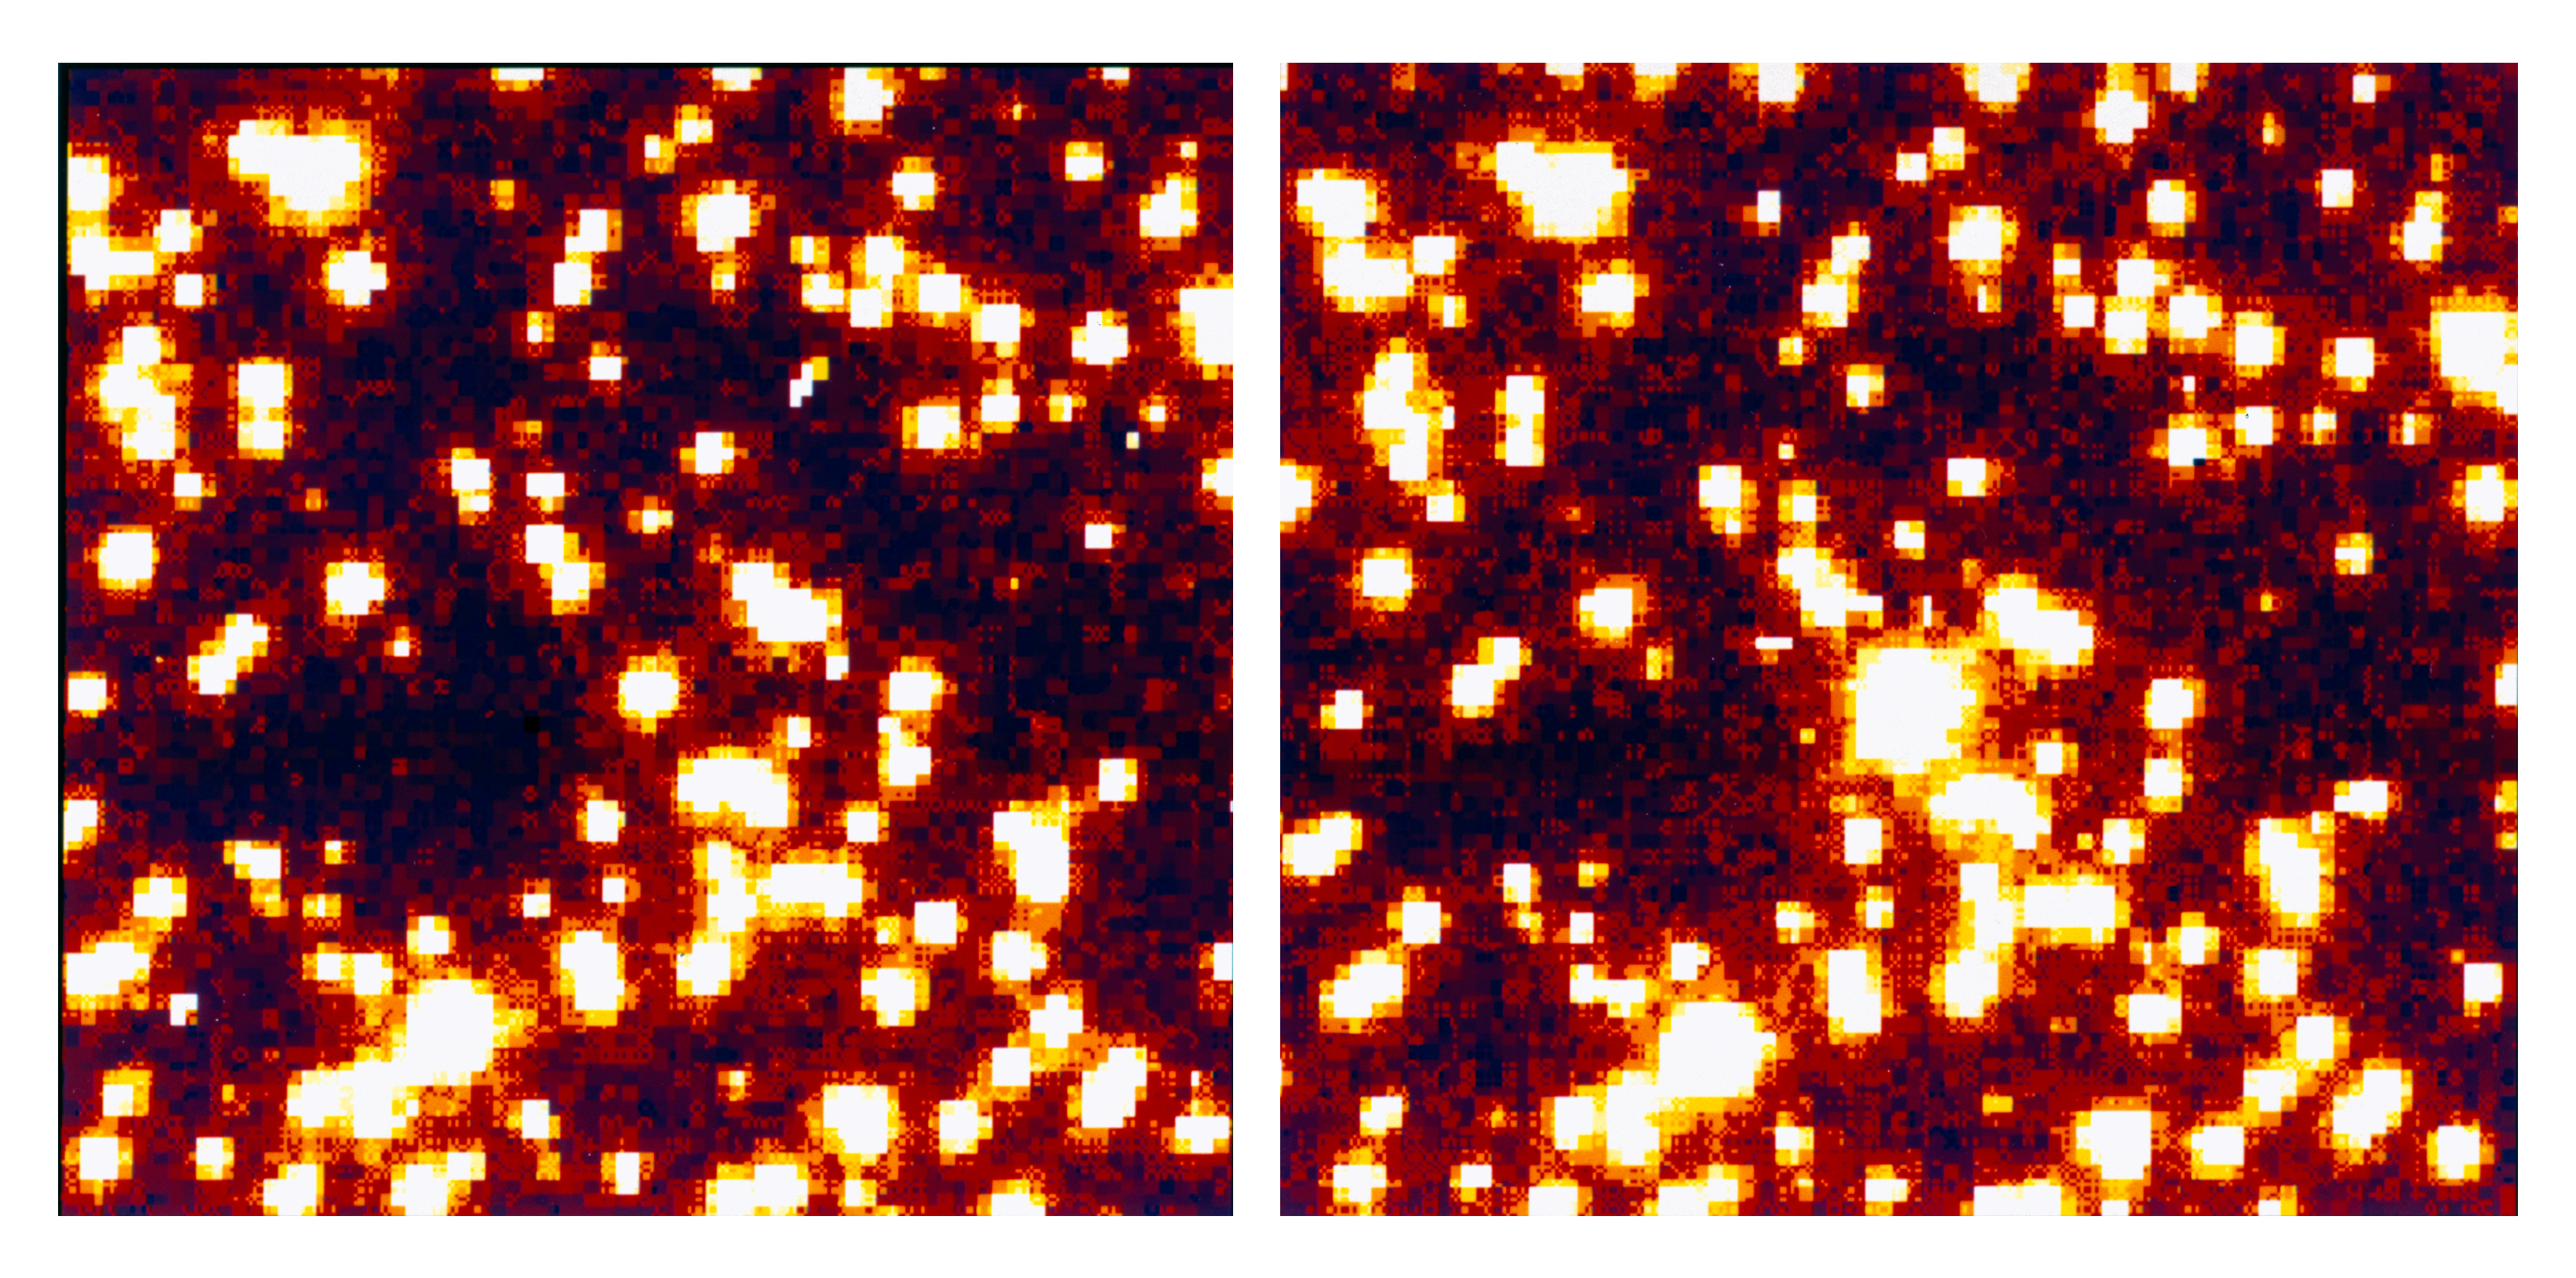

Unexplained brightening of AKO 9 in 47 Tucanae

This is a reproduction of two images obtained in late 1996 with the Hubble Space Telescope (HST) , showing the field of the variable star AKO 9 at the centre of the southern globular cluster 47 Tucanae .
This star brightened by more than 2 magnitudes (a factor of seven) in less than 1 hour. Left: the first frame; right: the last frame in a series of 15 exposures, obtained during a period of just over 4 hours.
Yhe field of each image measures 3.9 arcsec x 3.9 arcsec. North is up and East is to the left.
No other star among the > 30,000 studied was found to have such a large amplitude.

Credit: ESO